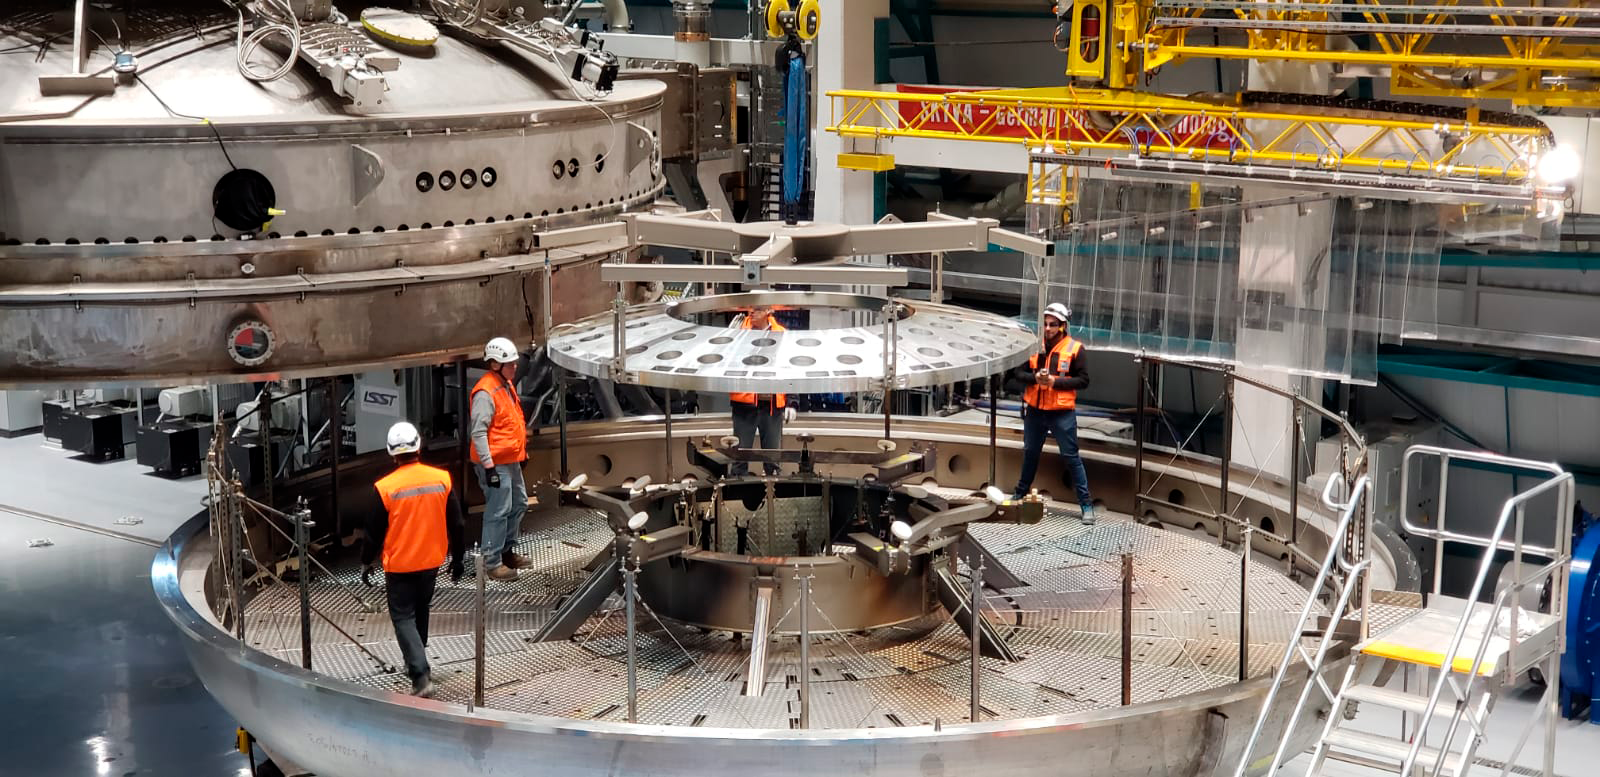

Coating of M2 Surrogate

The LSST Secondary Mirror (M2) surrogate was coated and then removed from the LSST Coating Chamber on May 17th. The surrogate is a "practice" mirror used for testing purposes.

Credit: Rubin Observatory/NSF/AURA